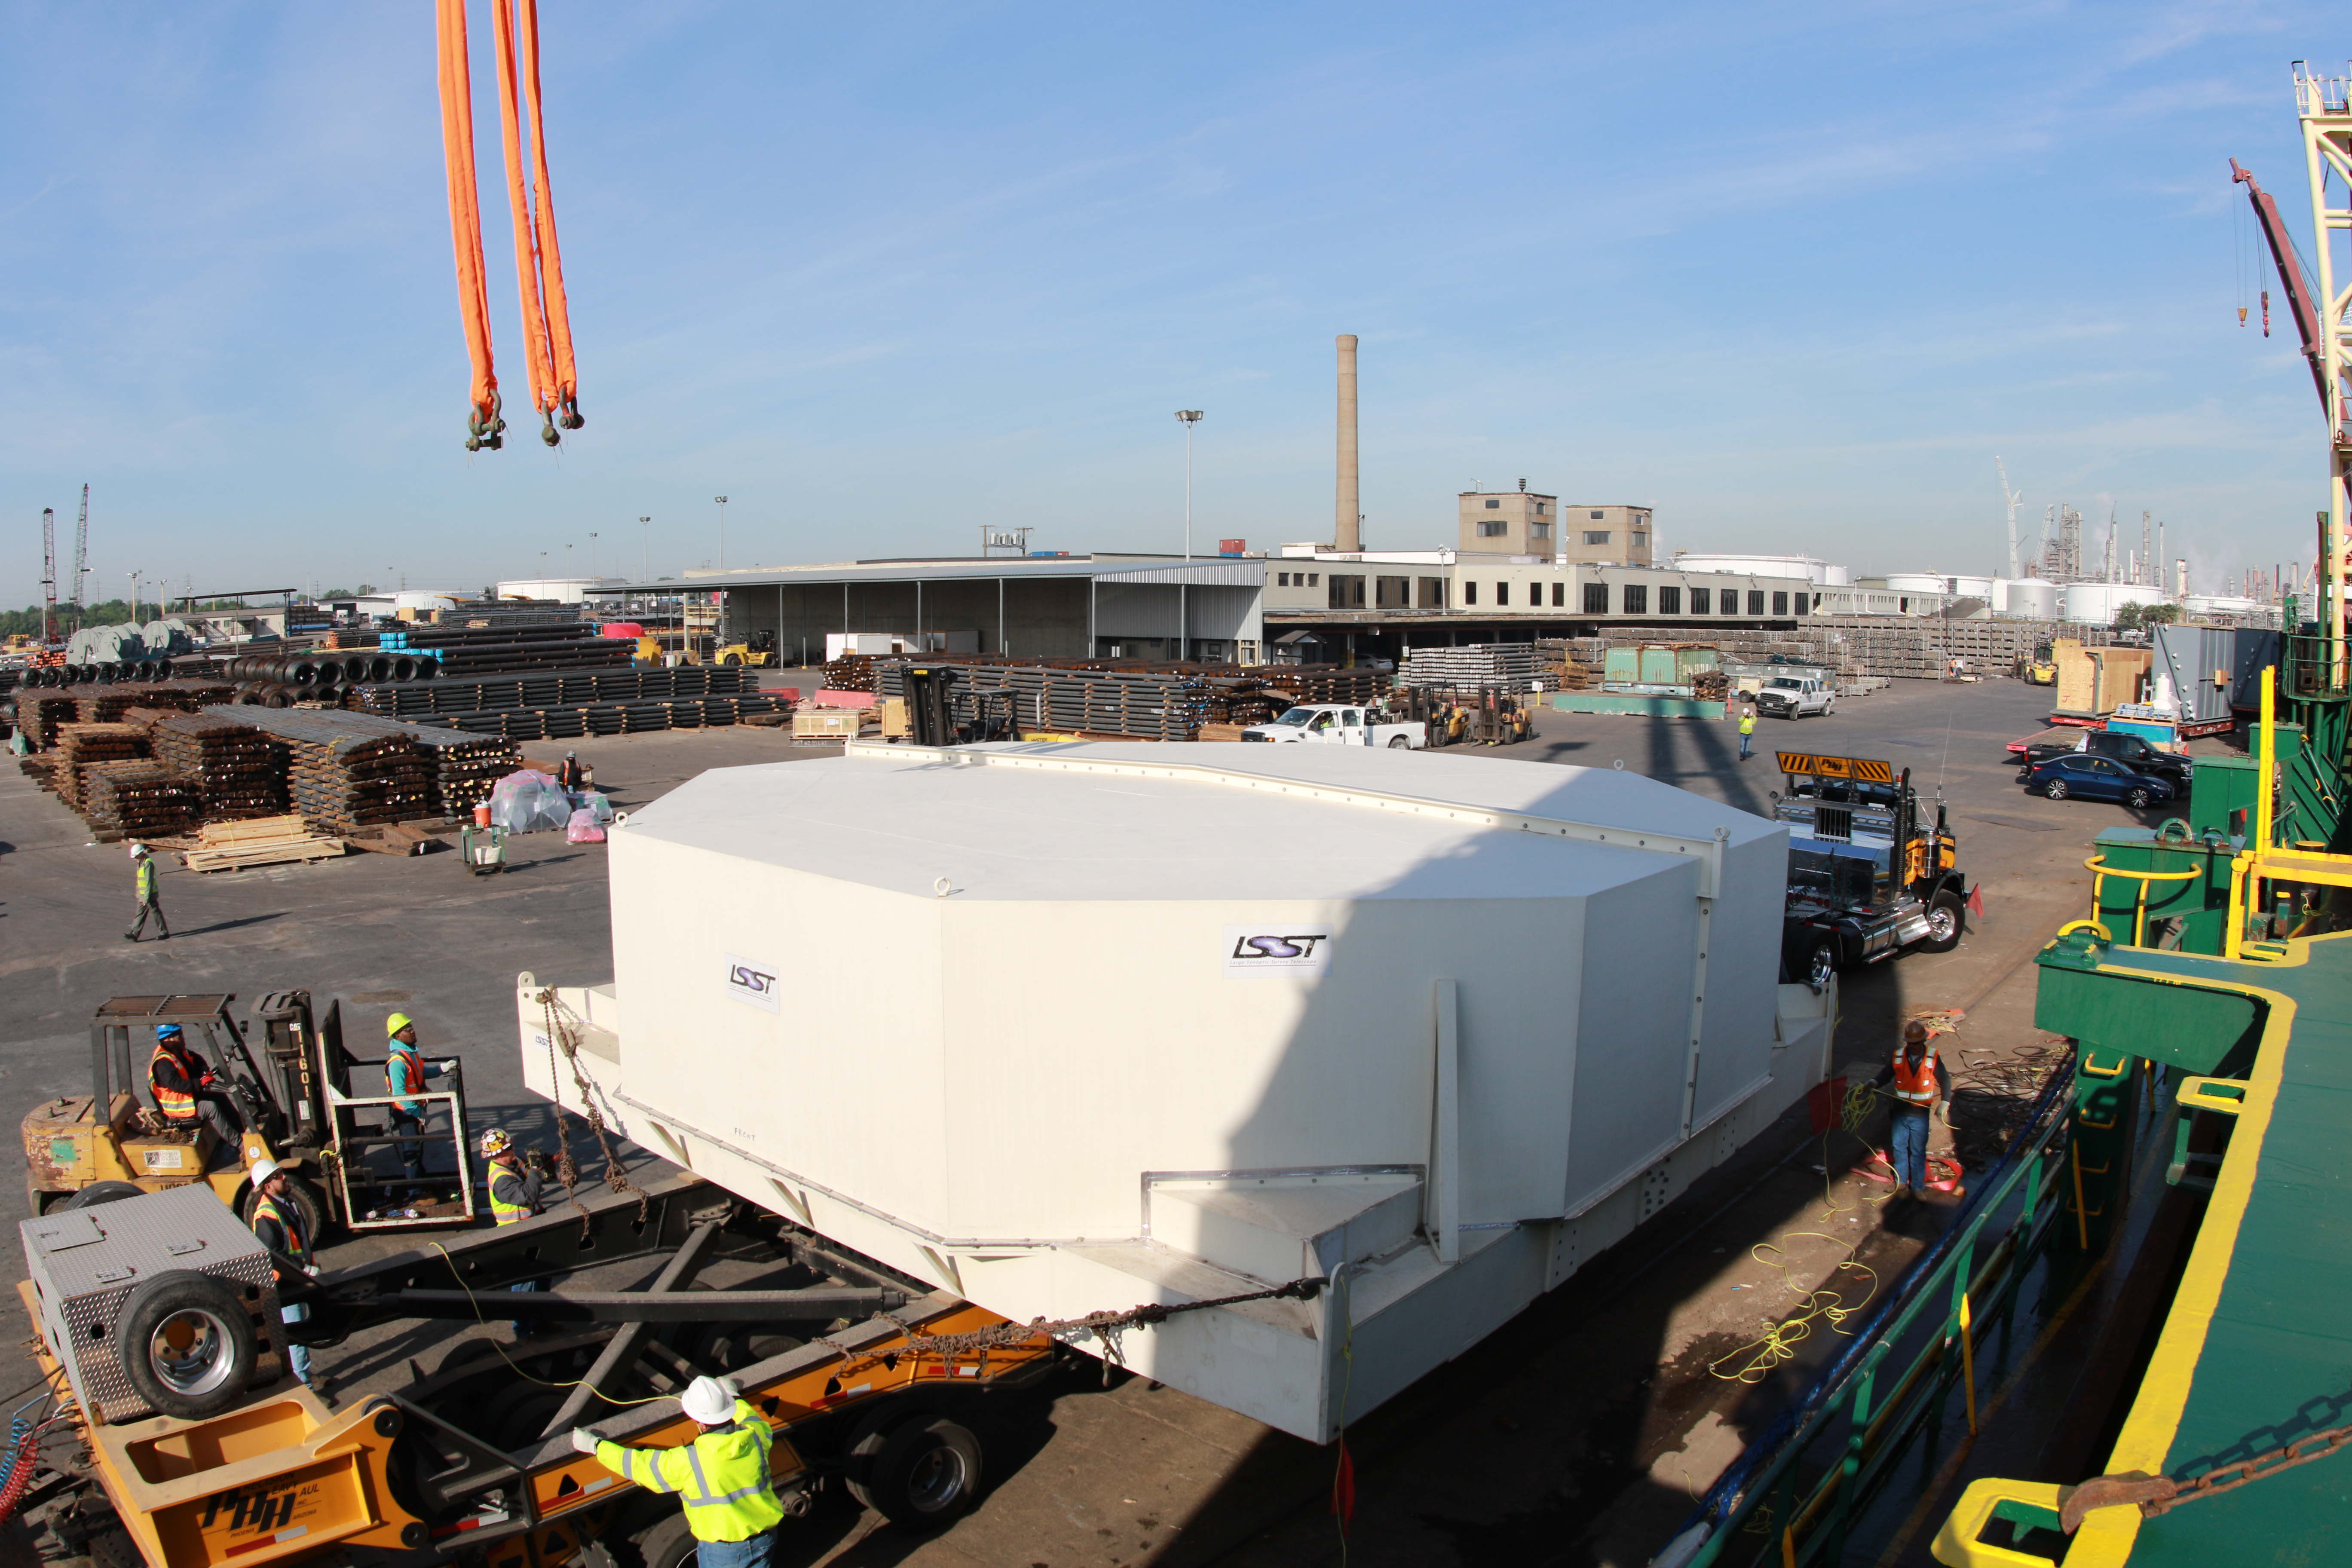

rubin-3t1a4236

The LSST Primary/Tertiary Mirror (M1M3), along with the M1M3 vacuum lift and other support materials, was loaded onto the BBC Manitoba on April 2, 2019 in Houston, Texas. The voyage to Chile is expected to take 4-5 weeks.

Credit: Rubin Observatory/NSF/AURA